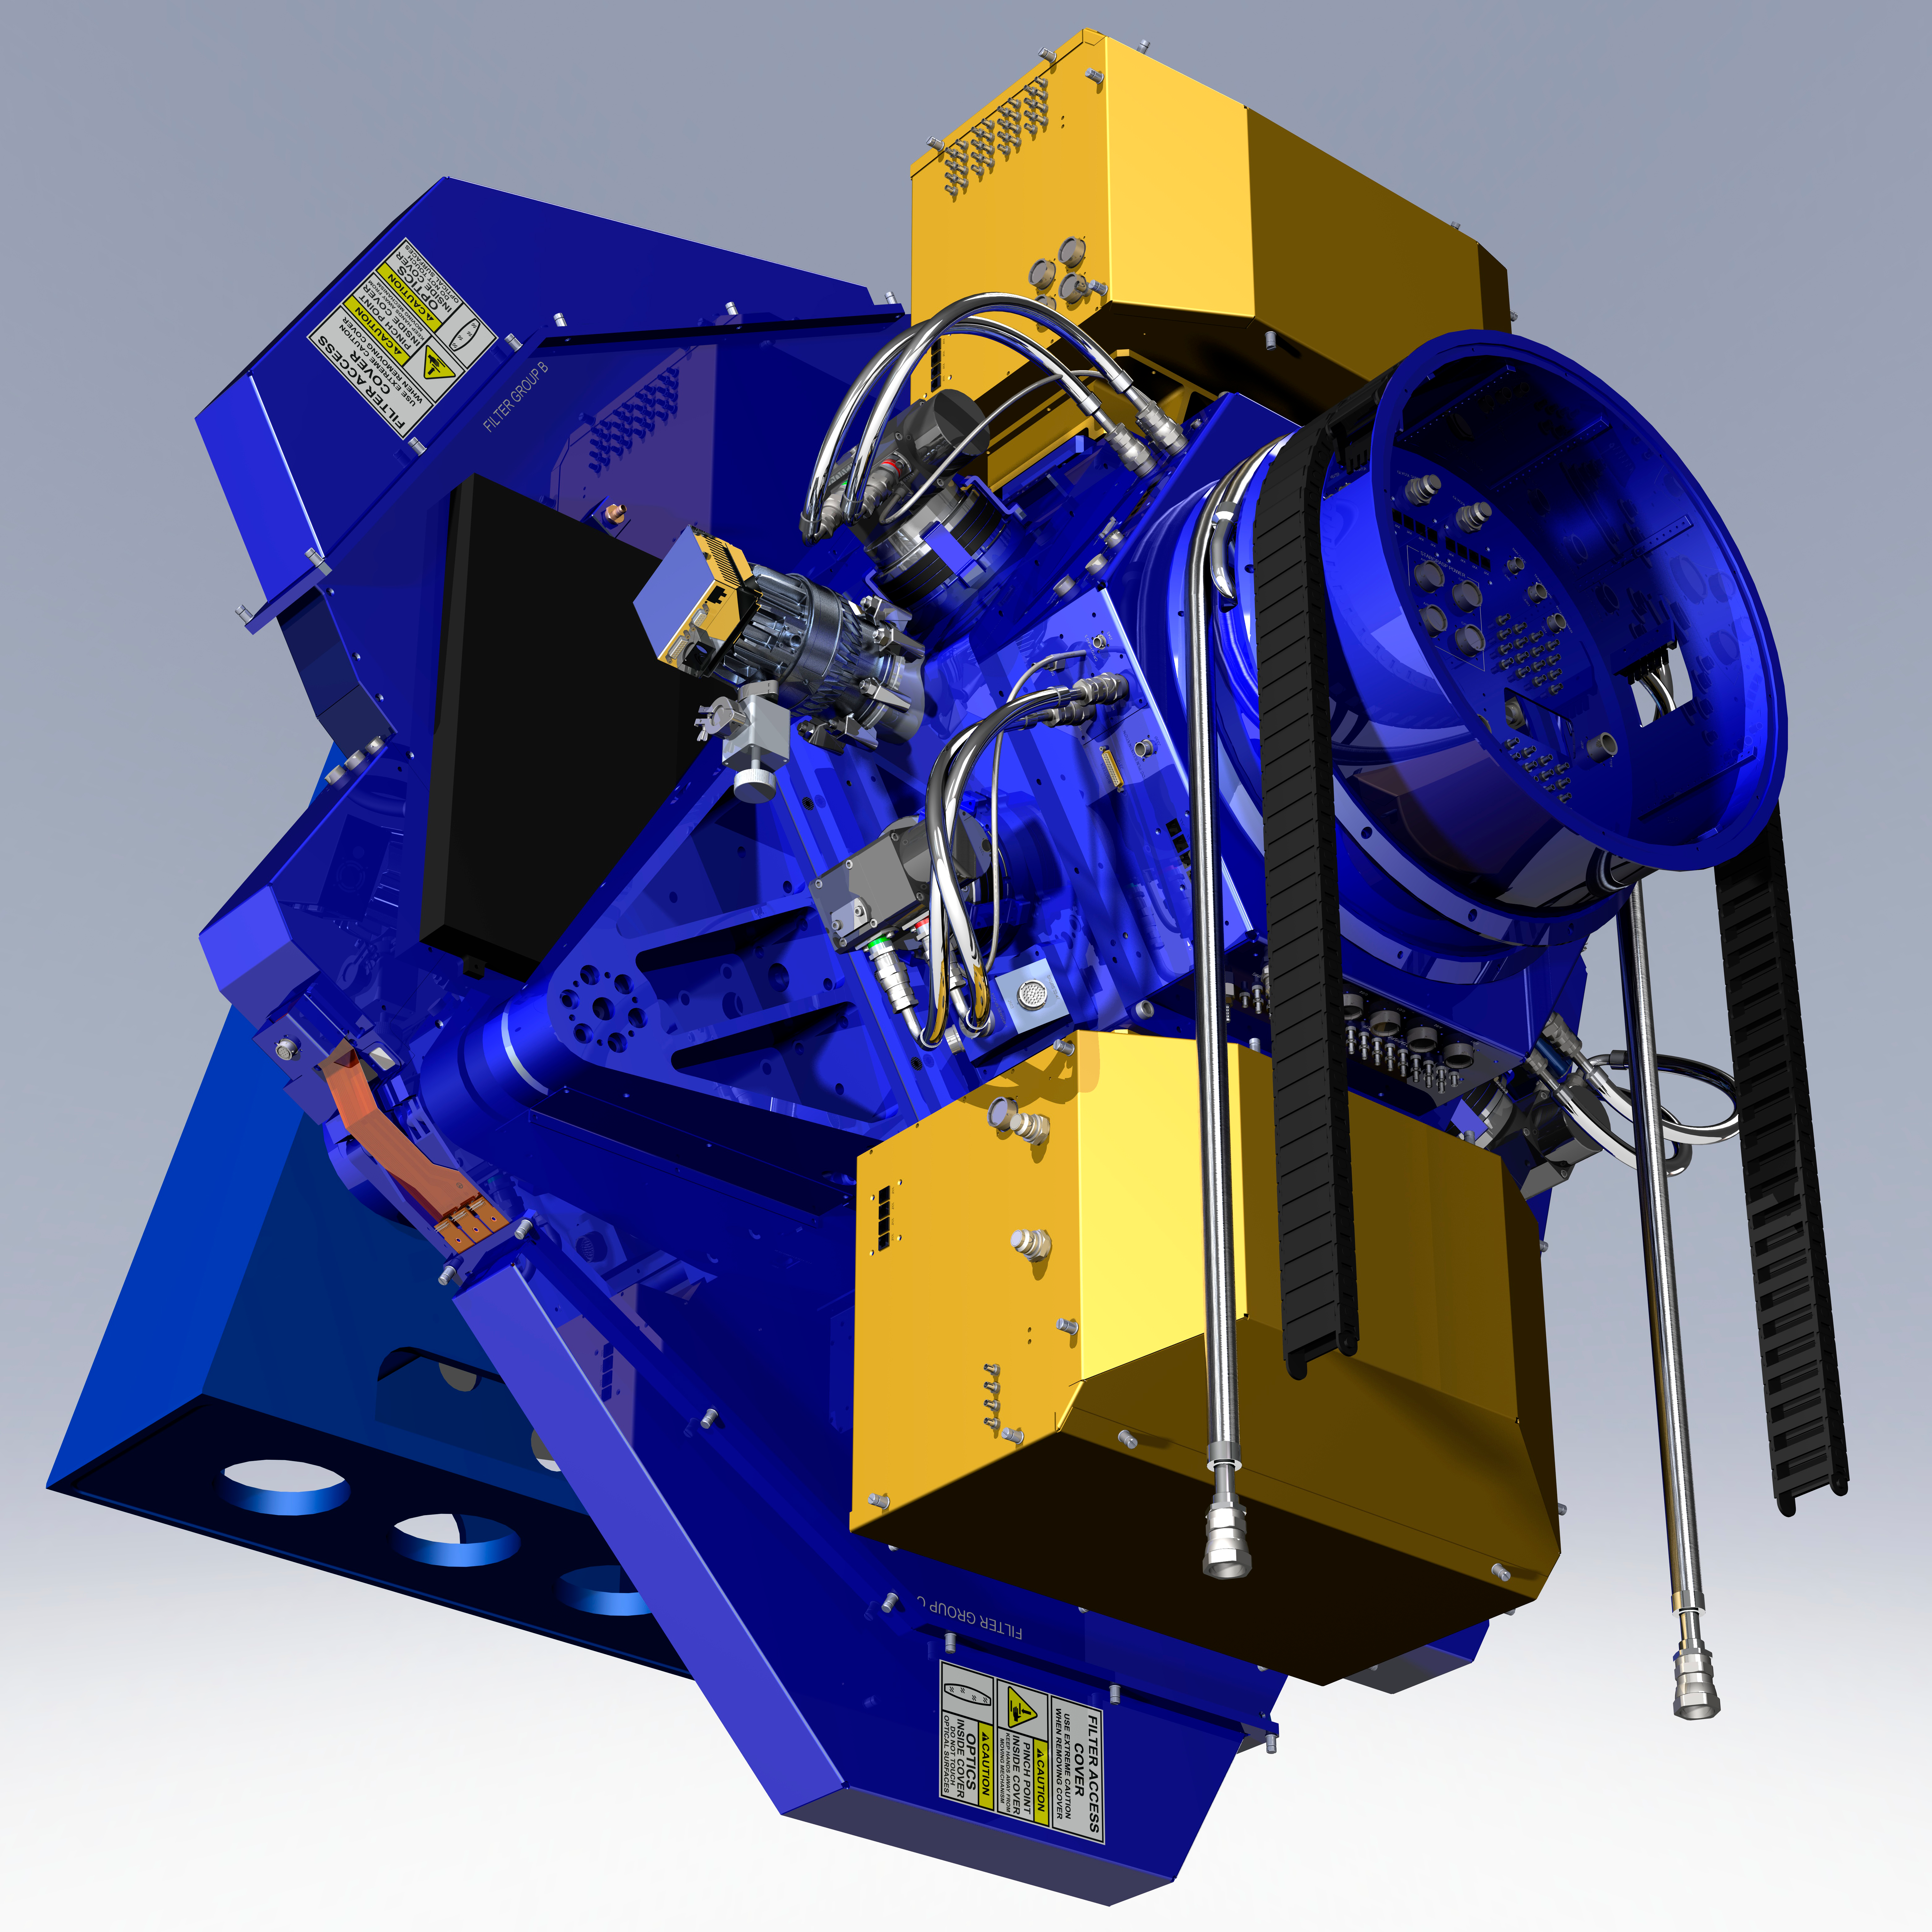

The WIYN One Degree Imager (ODI)

The WIYN One Degree Imager (ODI) is a state-of-the-art wide-field imaging instrument, operated at a superb level of performance and efficiency, offering outstanding opportunities to enable frontier astrophysical research for the WIYN Users Community.

Credit: G. Muller and NOIRLab/NSF/AURA/